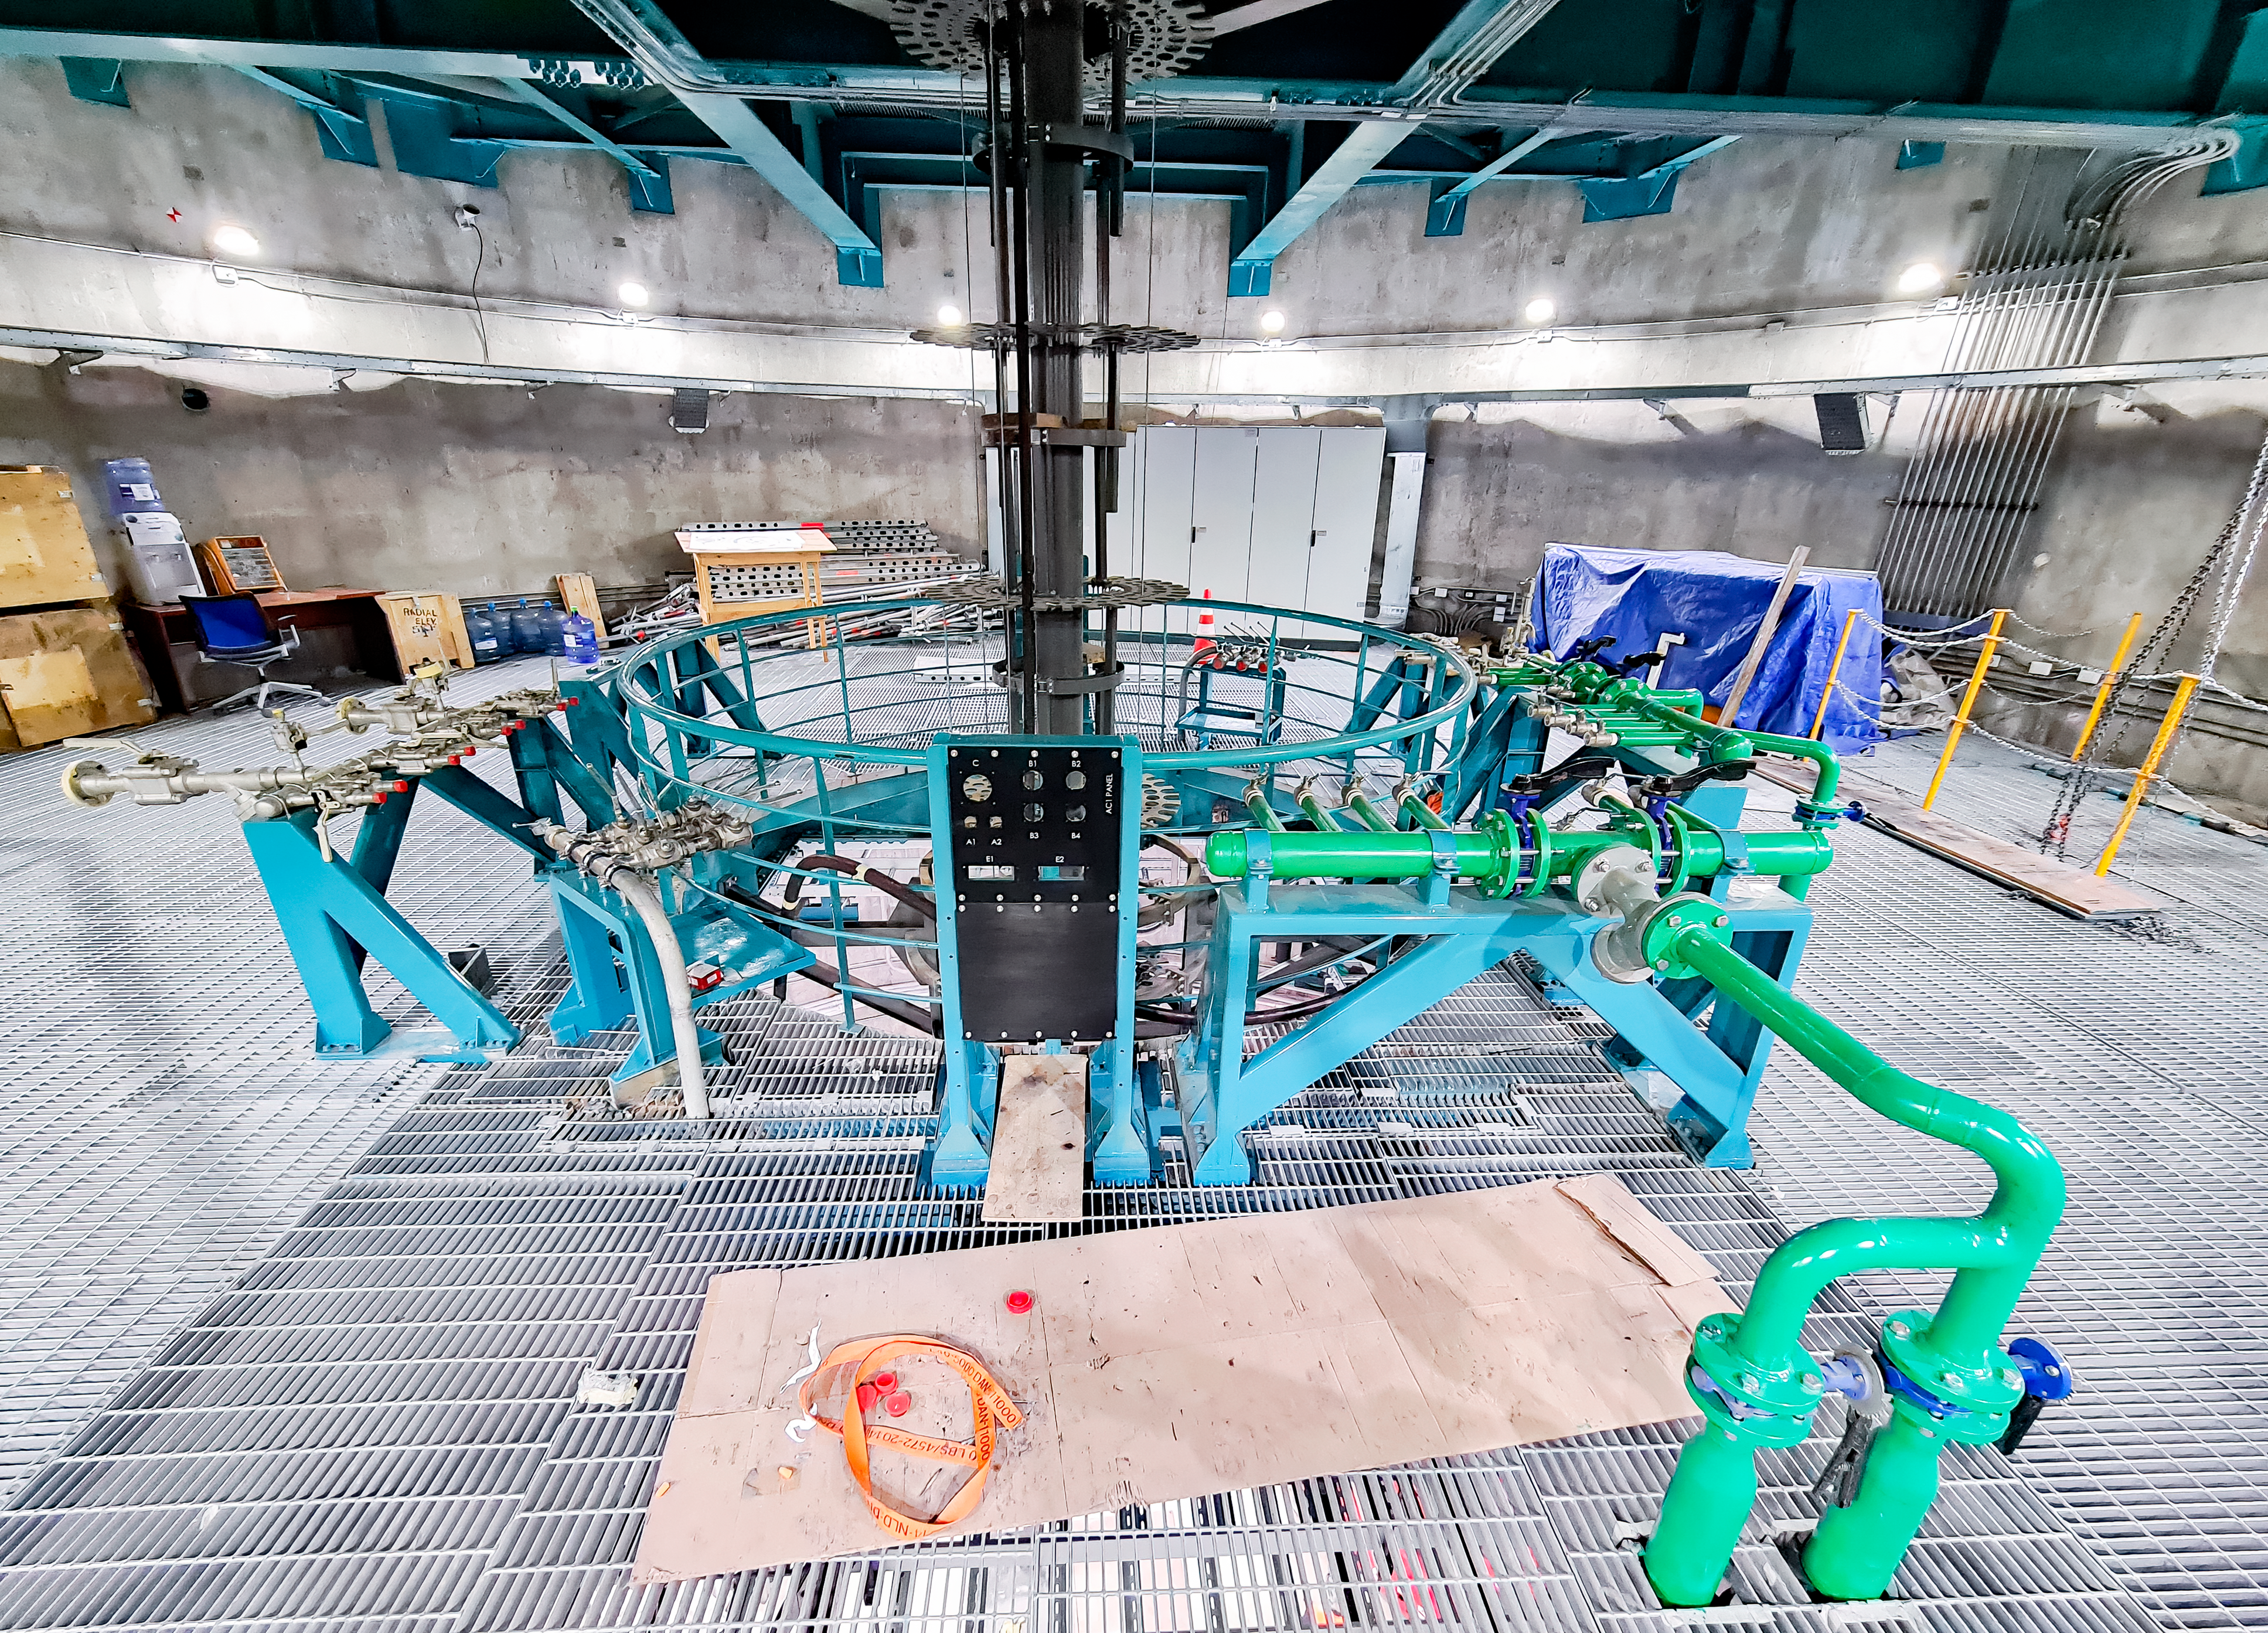

Rubin Observatory March 2021

COVID-19 restrictions in the La Serena region of Chile have impacted construction activity, but progress on the summit is still being made, with a focus on high-priority work.

Credit: Rubin Obs/NSF/AURA